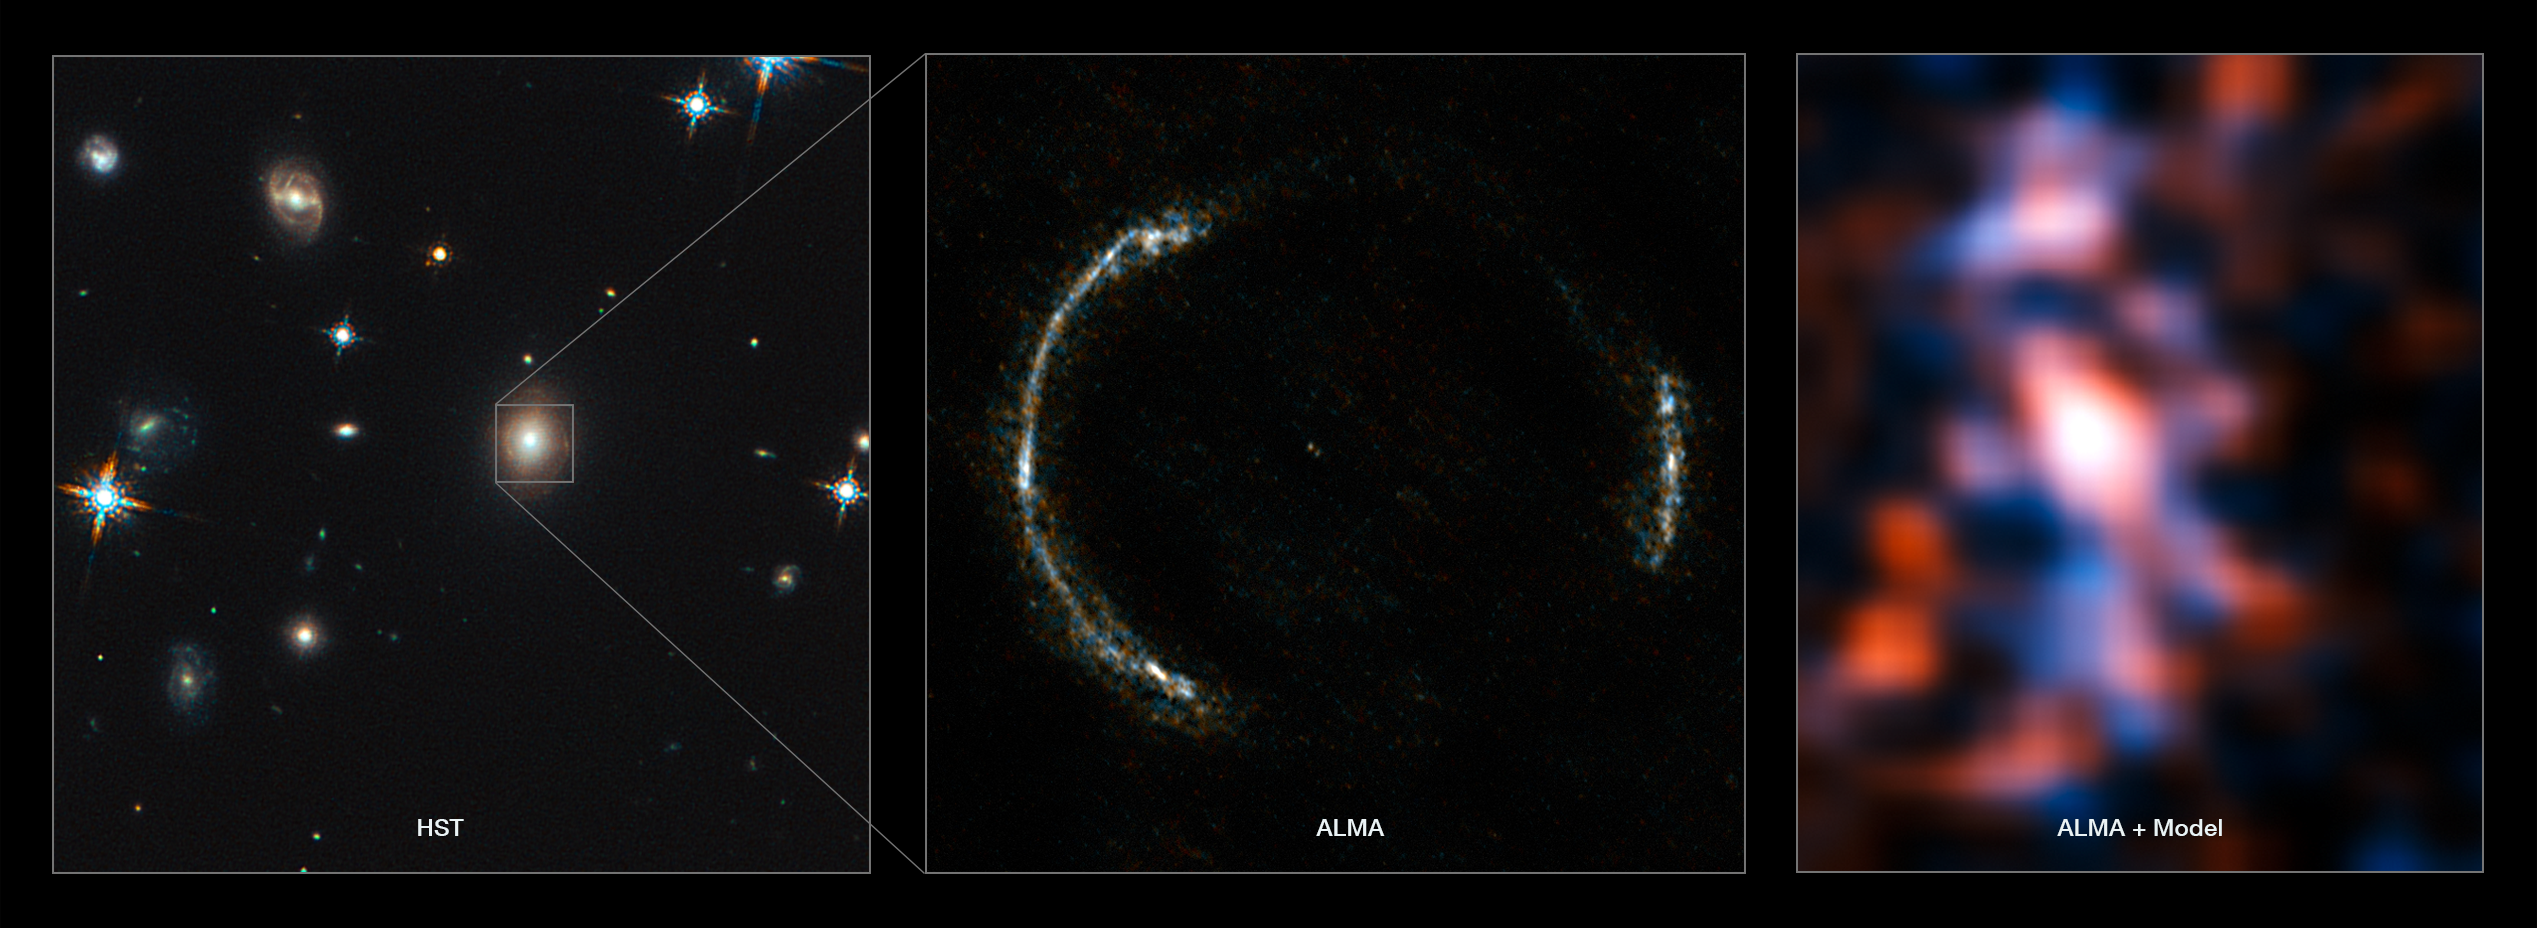

Montage of the SDP.81 Einstein Ring and the lensed galaxy

ALMA’s Long Baseline Campaign has produced a spectacularly detailed image of a distant galaxy being gravitationally lensed, revealing star-forming regions — something that has never been seen before at this level of detail in a galaxy so remote. The new observations are far more detailed than any previously made of such a distant galaxy, including those made using the NASA/ESA Hubble Space Telescope, and reveal clumps of star formation in the galaxy equivalent to giant versions of the Orion Nebula.

The left panel shows the foreground lensing galaxy (observed with Hubble), and the gravitationally lensed galaxy SDP.81, which forms an almost perfect Einstein Ring, is hardly visible.

The middle image shows the sharp ALMA image of the Einstein ring, with the foreground lensing galaxy being invisible to ALMA. The resulting reconstructed image of the distant galaxy (right) using sophisticated models of the magnifying gravitational lens, reveal fine structures within the ring that have never been seen before: Several dust clouds within the galaxy, which are thought to be giant cold molecular clouds, the birthplaces of stars and planets.

Credit: ALMA (NRAO/ESO/NAOJ)/Y. Tamura (The University of Tokyo)/Mark Swinbank (Durham University)